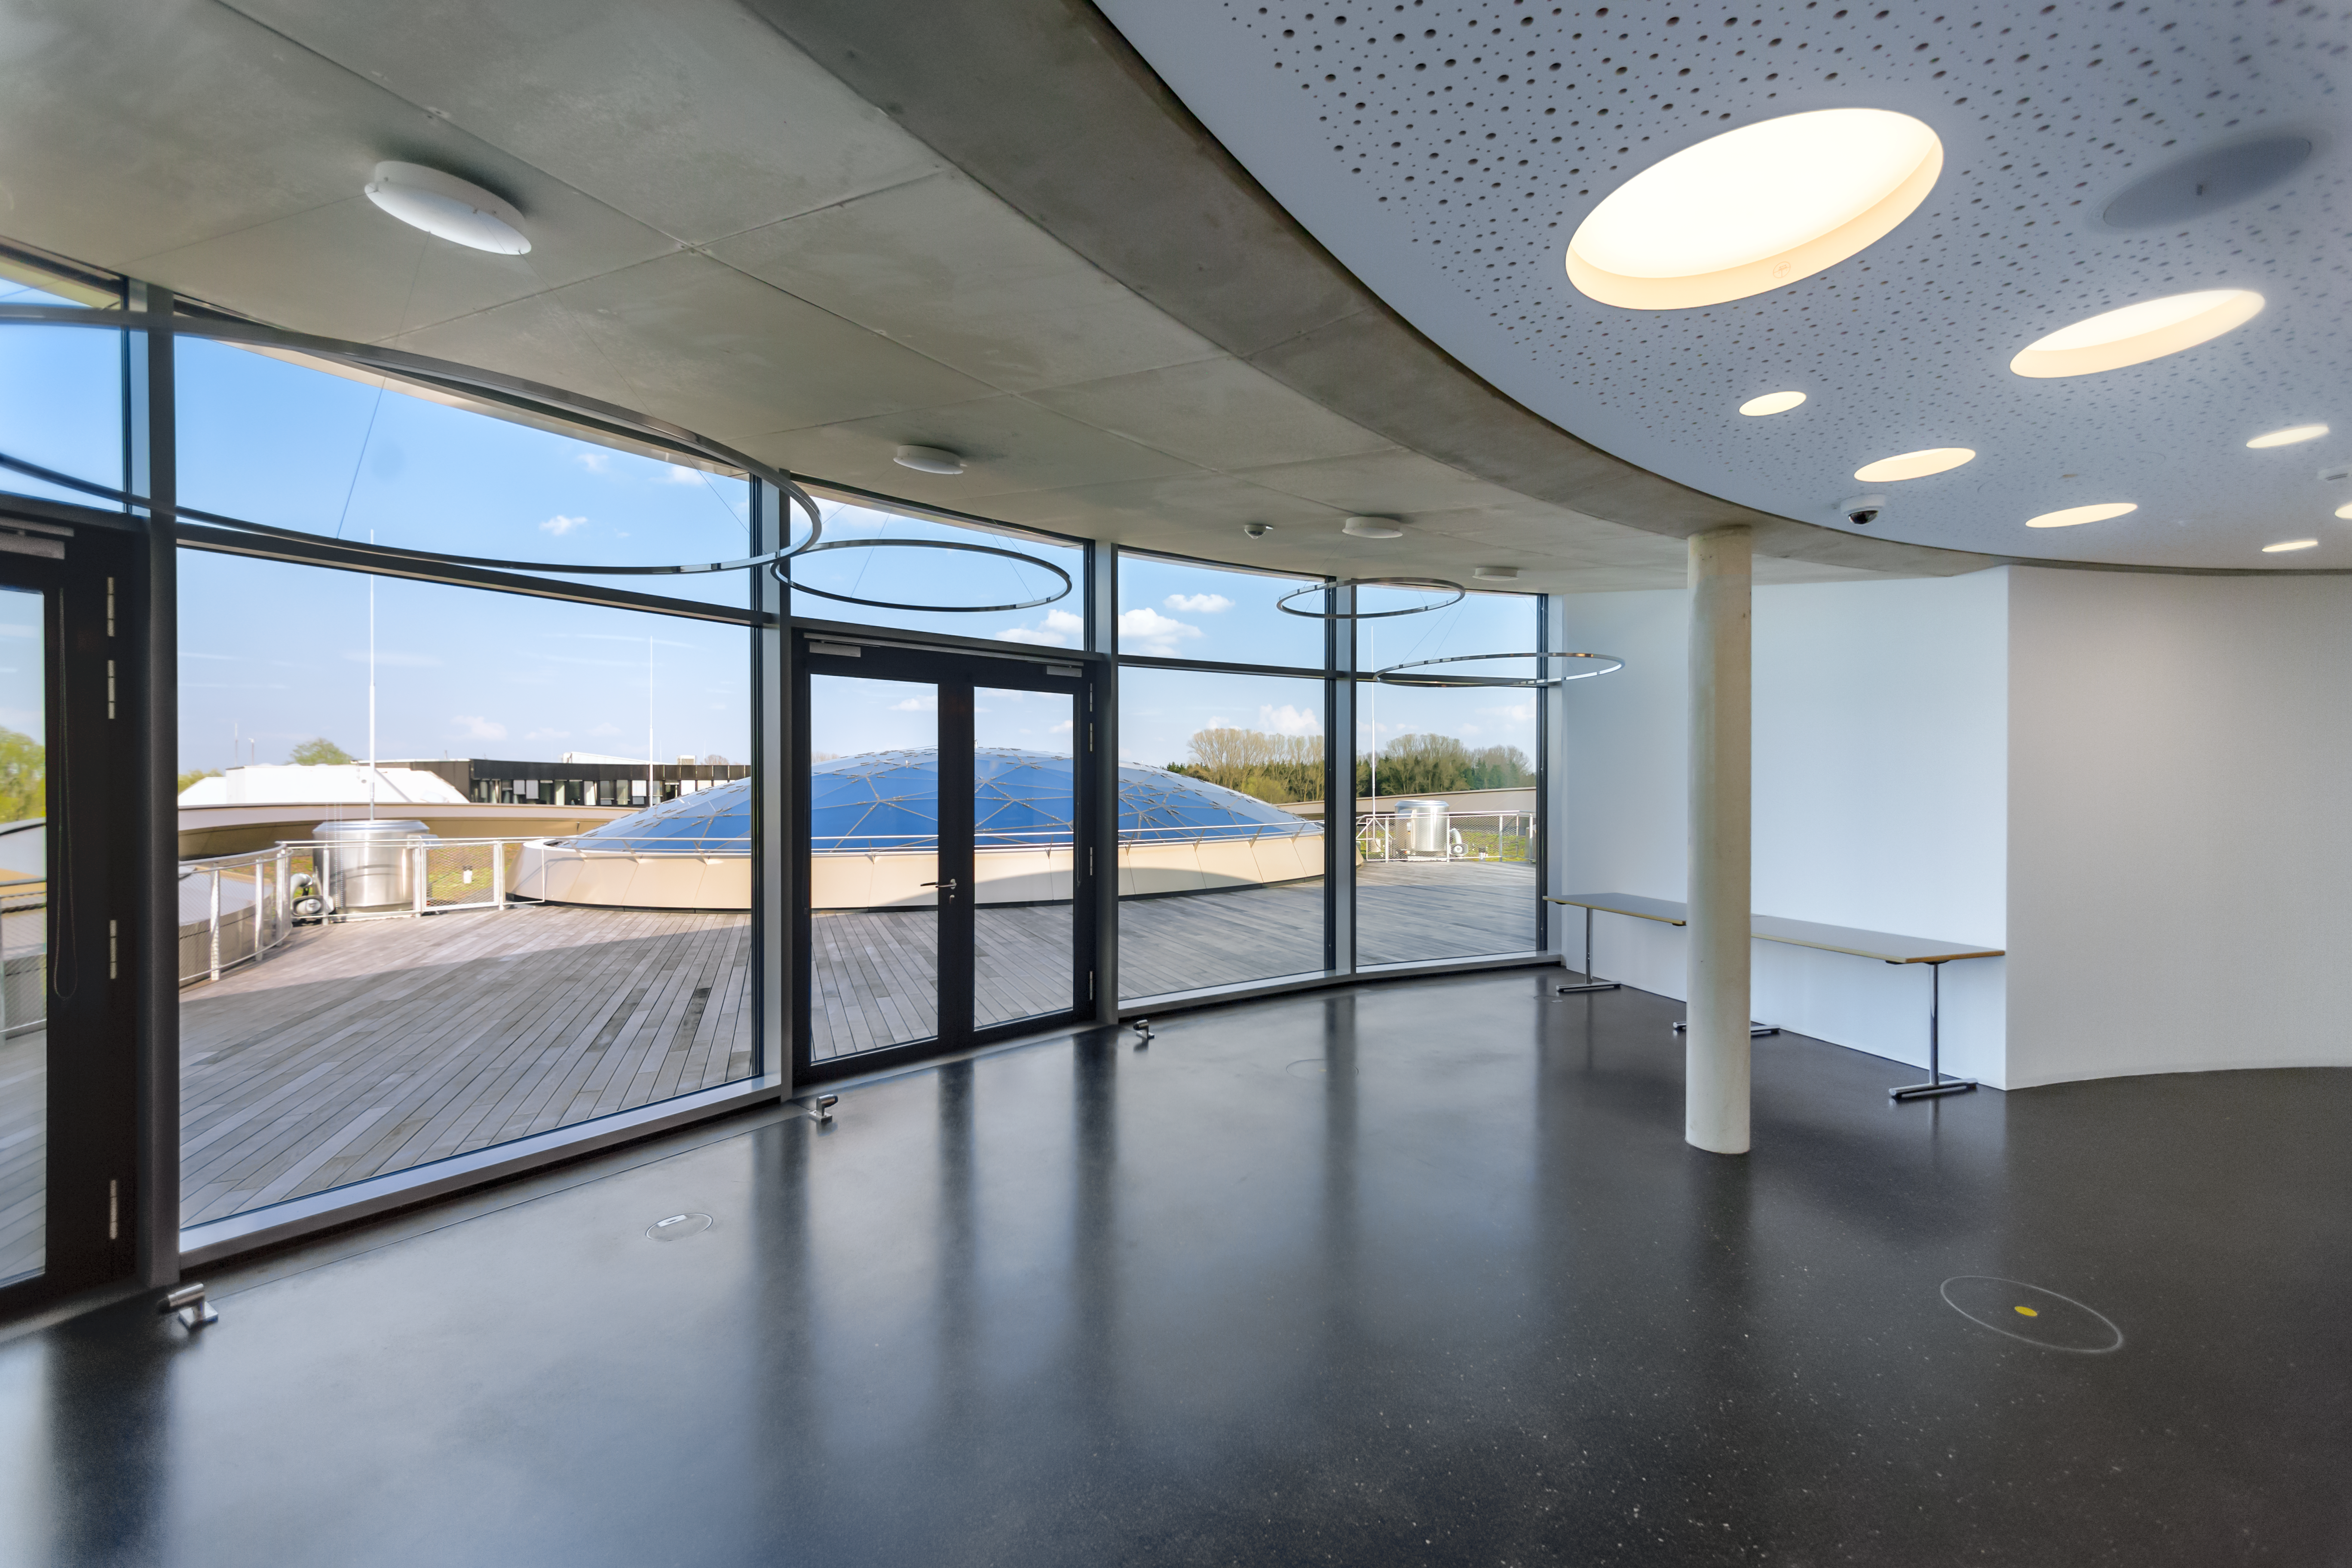

To the window to the roof

This image shows the view from the top floor as you look out onto the the Rooftop Terrace at the ESO Supernova Planetarium & Visitor Centre. In good weather you will also be able to see the Alps, creating a perfect backdrop for an informal event or an after-hours business cocktail.

Credit: ESO/P. Horálek